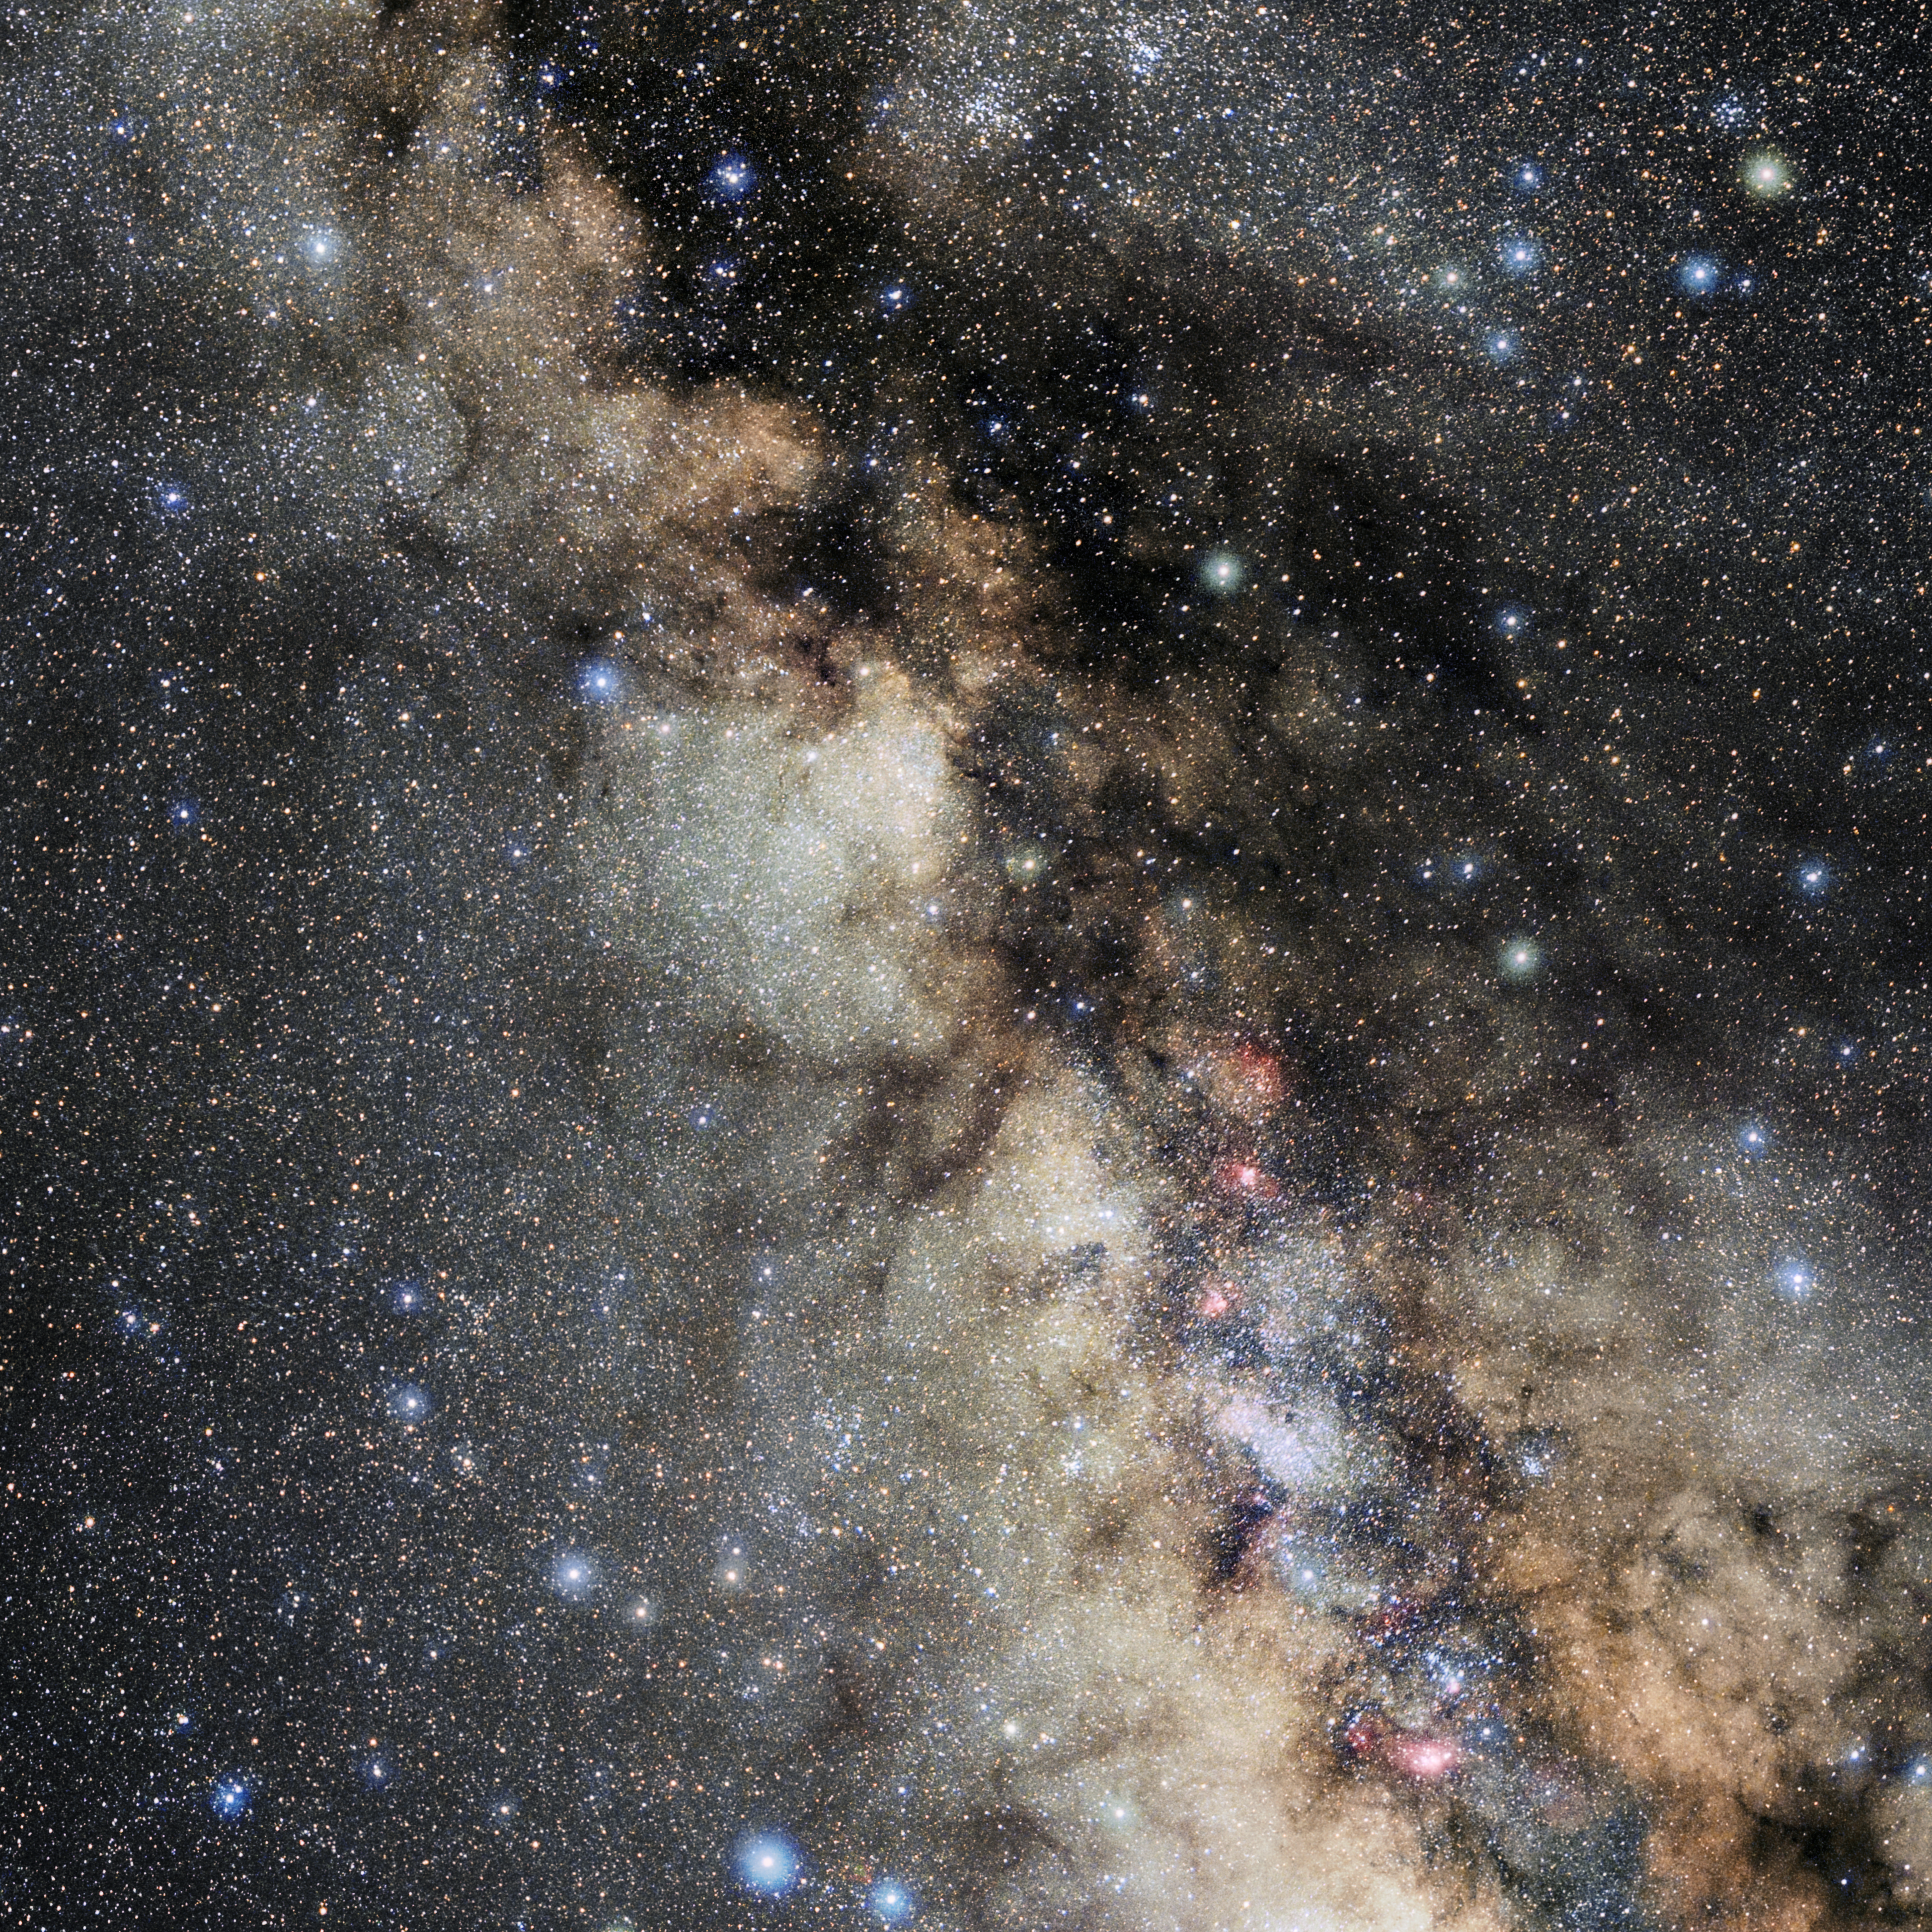

Scutum

Photo of the constellation Scutum produced by NOIRLab in collaboration with Eckhard Slawik, a German astrophotographer. Here is the annotated version.

Credit: E. Slawik/NOIRLab/NSF/AURA/M. Zamani